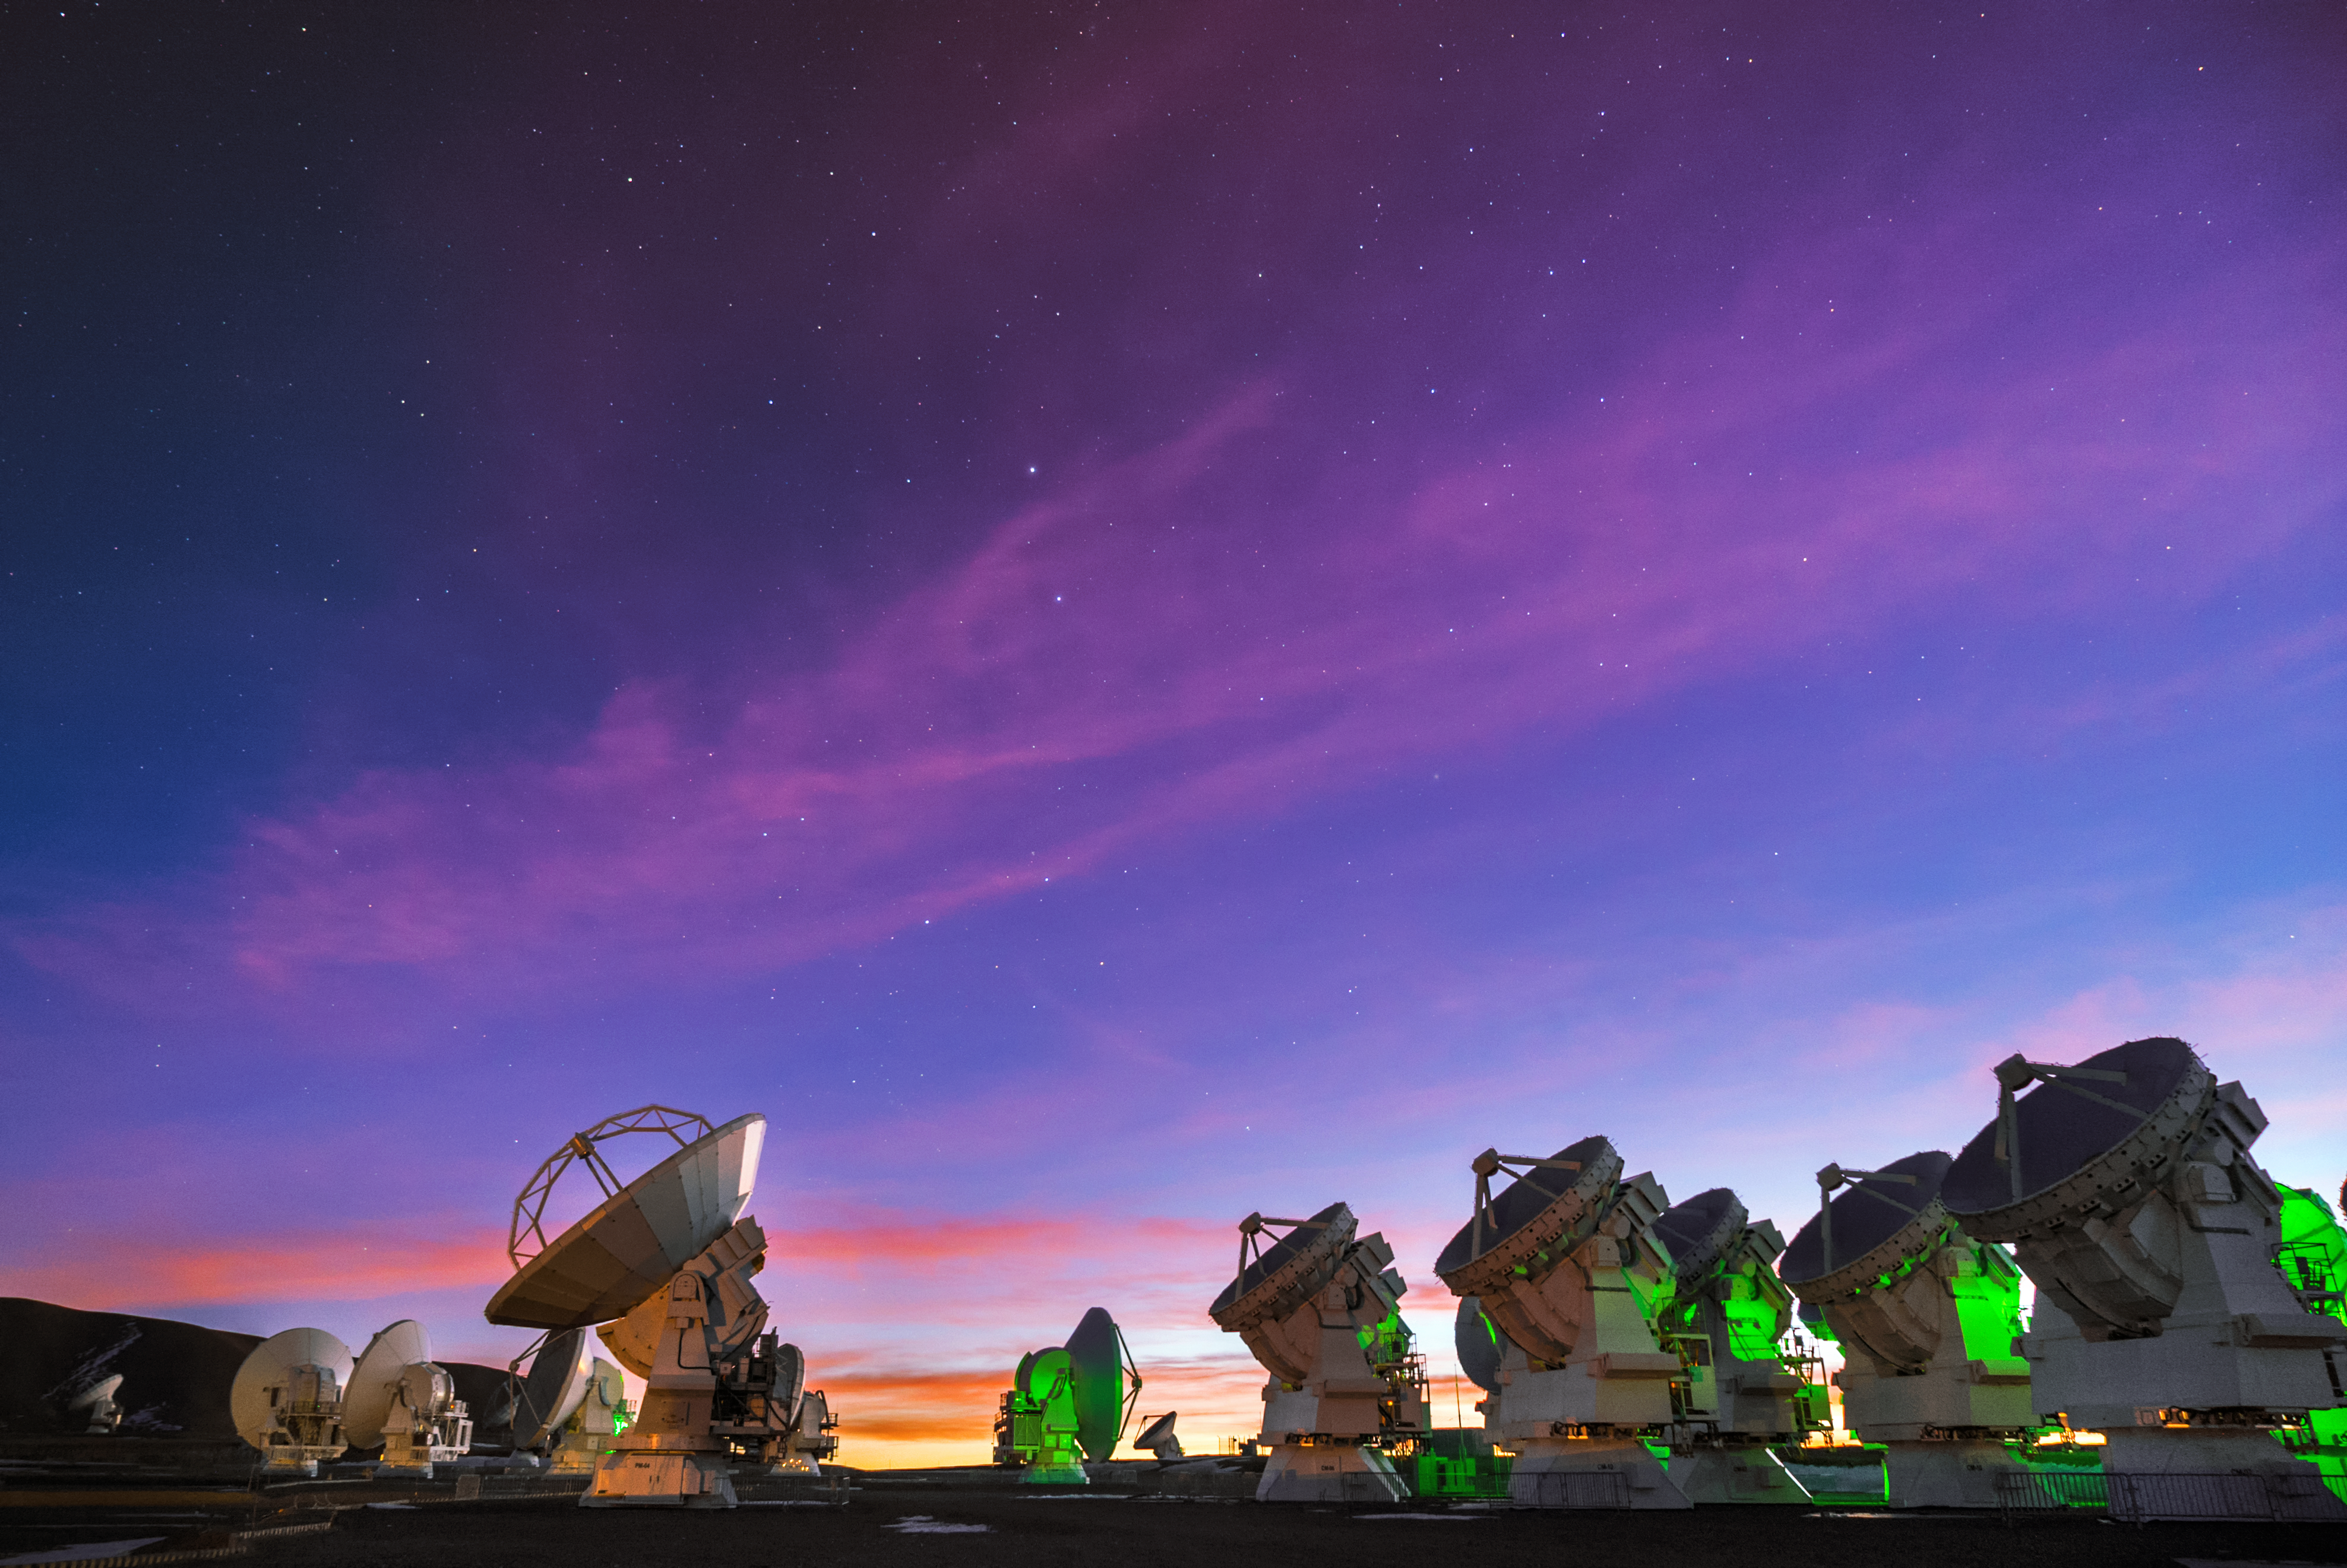

ALMA in full color

A group of the 66 antennas of Atacama Large Millimeter/submillimeter Array (ALMA) peer into the Universe against a dramatic sky of purple, orange, and blue. ALMA is the most powerful astronomical observatory of its kind and peers into the cold Universe of molecular gas and dust.

Credit: ALMA (ESO/NAOJ/NRAO)